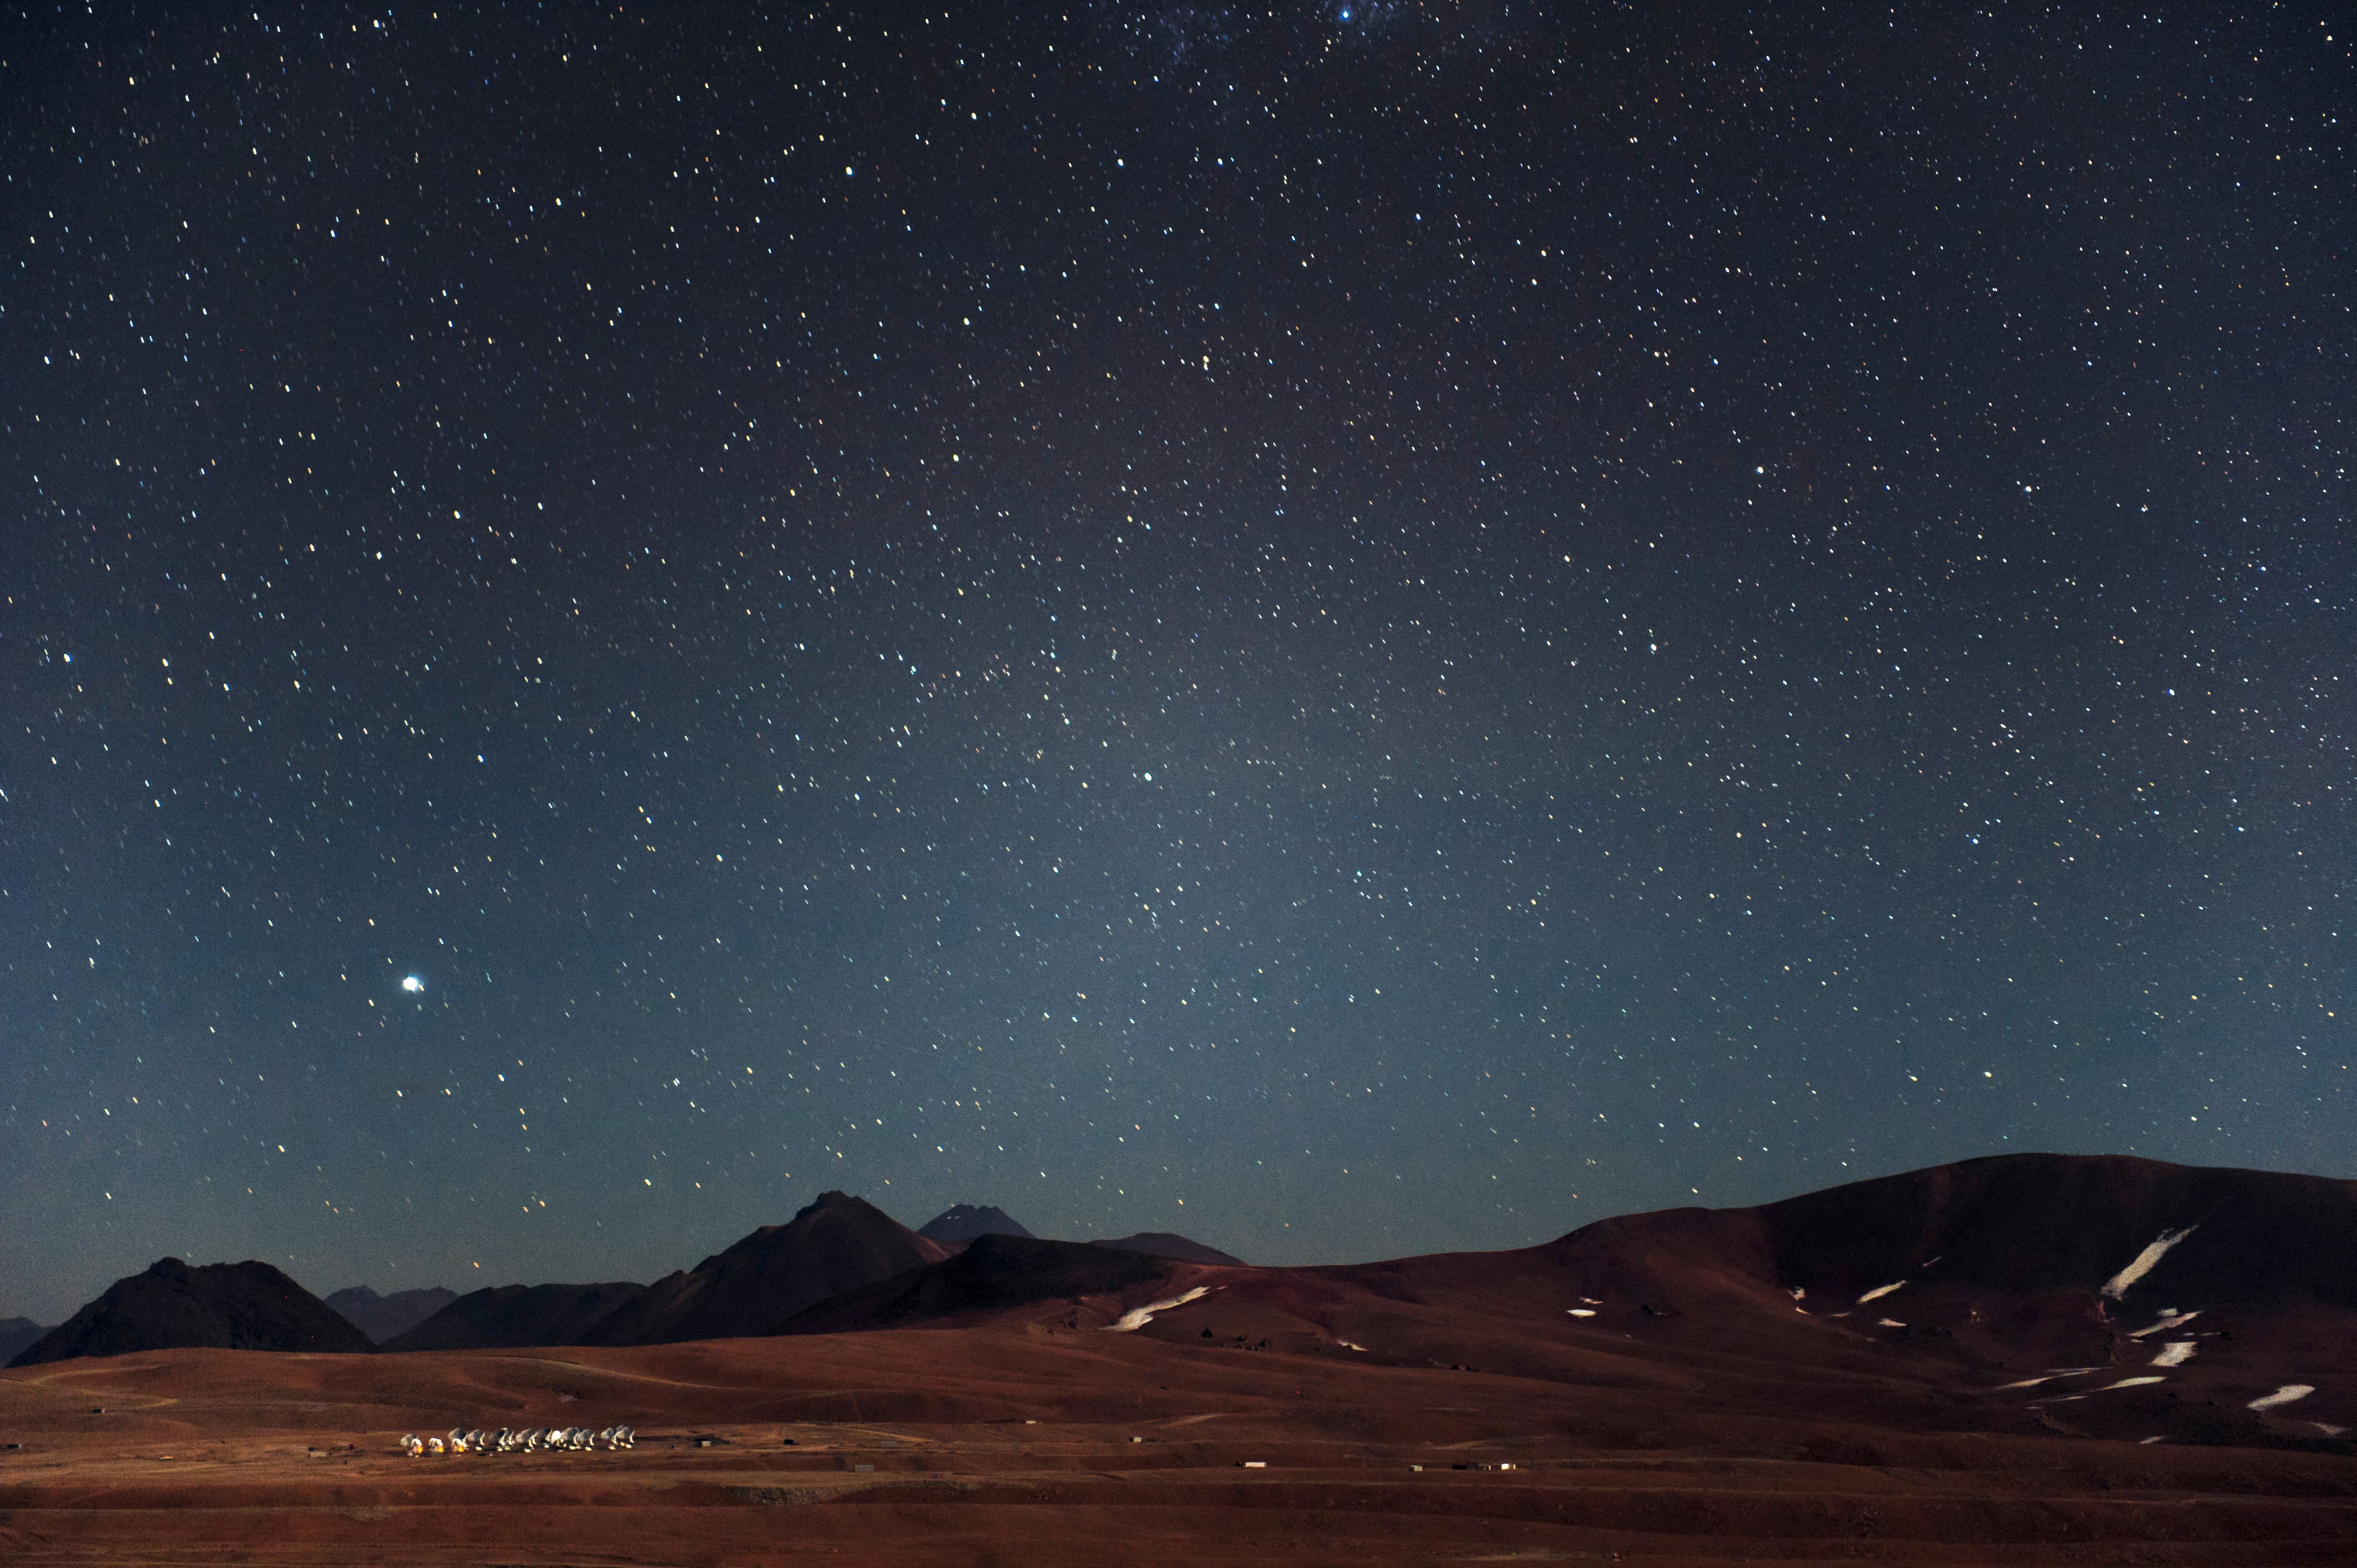

An overwhelming view

An overwhelming view of the Chajnantor Plateau and the ALMA antennas.

Credit: C. Malin (ESO)